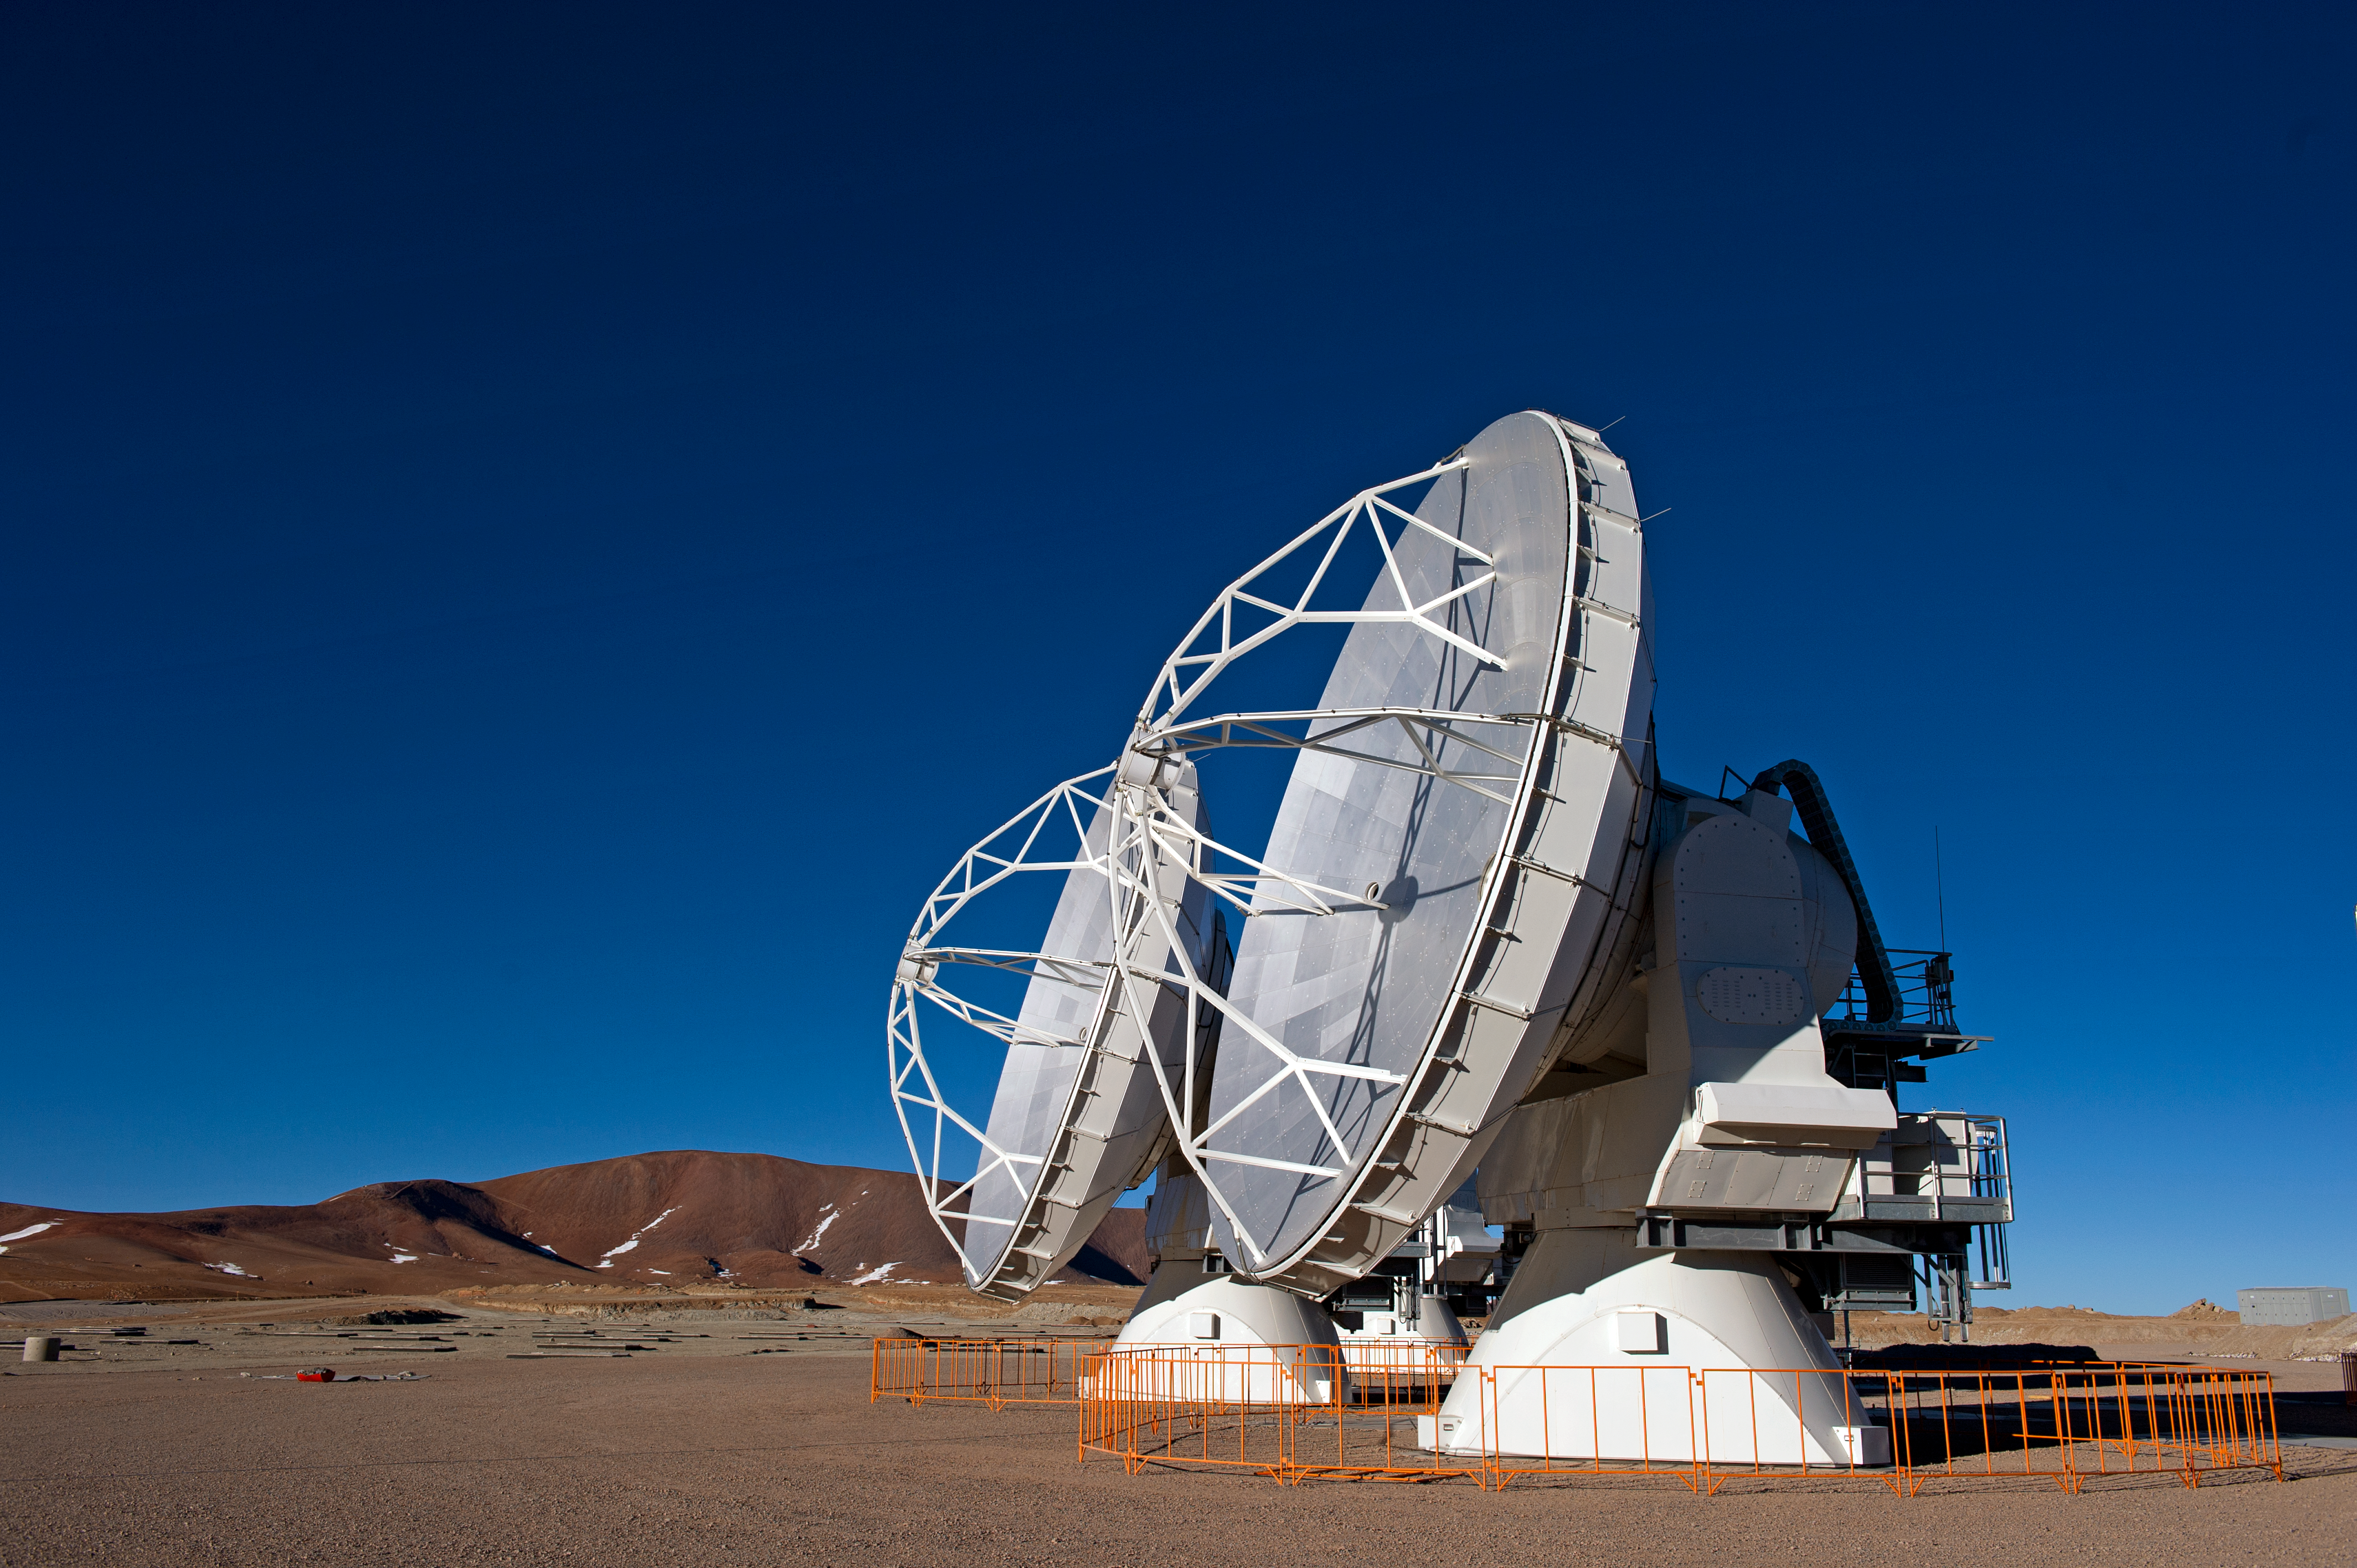

ALMA antennas stand together

ALMA antennas stand side by side, built strong to withstand the unforgiving environment of the Chajnantor plateau, high in the Chilean Andes. At an altitude of 5000 m, the ALMA dishes — a total of 66 when construction is completed — will face strong winds and harsh sunlight, all without the safe haven of a protective dome. The temperature can vary by 40 degrees Celsius, dipping well below freezing and occasionally allowing snow to fall, as can be seen dusting the landscape in the background of this photograph.

The ALMA project is a partnership of Europe, North America and East Asia in cooperation with the Republic of Chile. ESO is the European partner in ALMA.

This photograph was taken by ESO Photo Ambassador José Francisco Salgado.

Credit: ESO/José Francisco Salgado (josefrancisco.org)